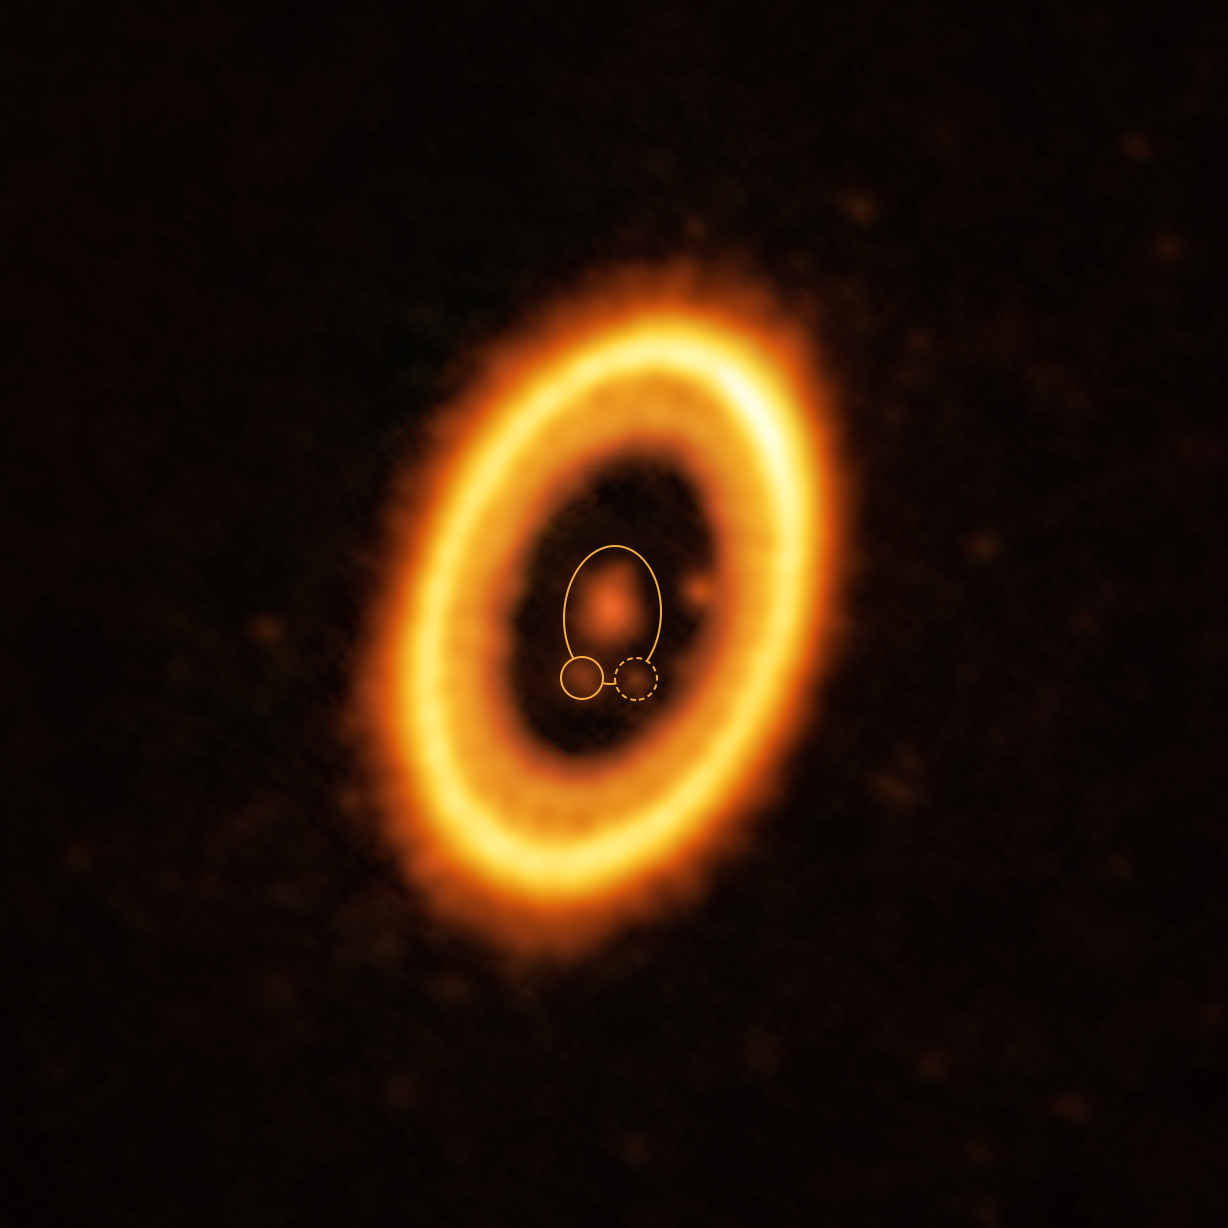

A planet and its Trojan orbiting a star in the PDS 70 system (annotated)

This image, taken with the Atacama Large Millimeter/submillimeter Array (ALMA), in which ESO is a partner, shows the young planetary system PDS 70, located nearly 400 light-years away from Earth. The system features a star at its centre, around which the planet PDS 70b (highlighted with a solid yellow circle) is orbiting. On the same orbit as PDS 70b, indicated by a solid yellow ellipse, astronomers have detected a cloud of debris (circled by a yellow dotted line) that could be the building blocks of a new planet or the remnants of one already formed. The ring-like structure that dominates the image is a circumstellar disc of material, out of which planets are forming. There is in fact another planet in this system: PDS 70c, seen at 3 o’clock right next to the inner rim of the disc.

Credit: ALMA (ESO/NAOJ/NRAO) /Balsalobre-Ruza et al.